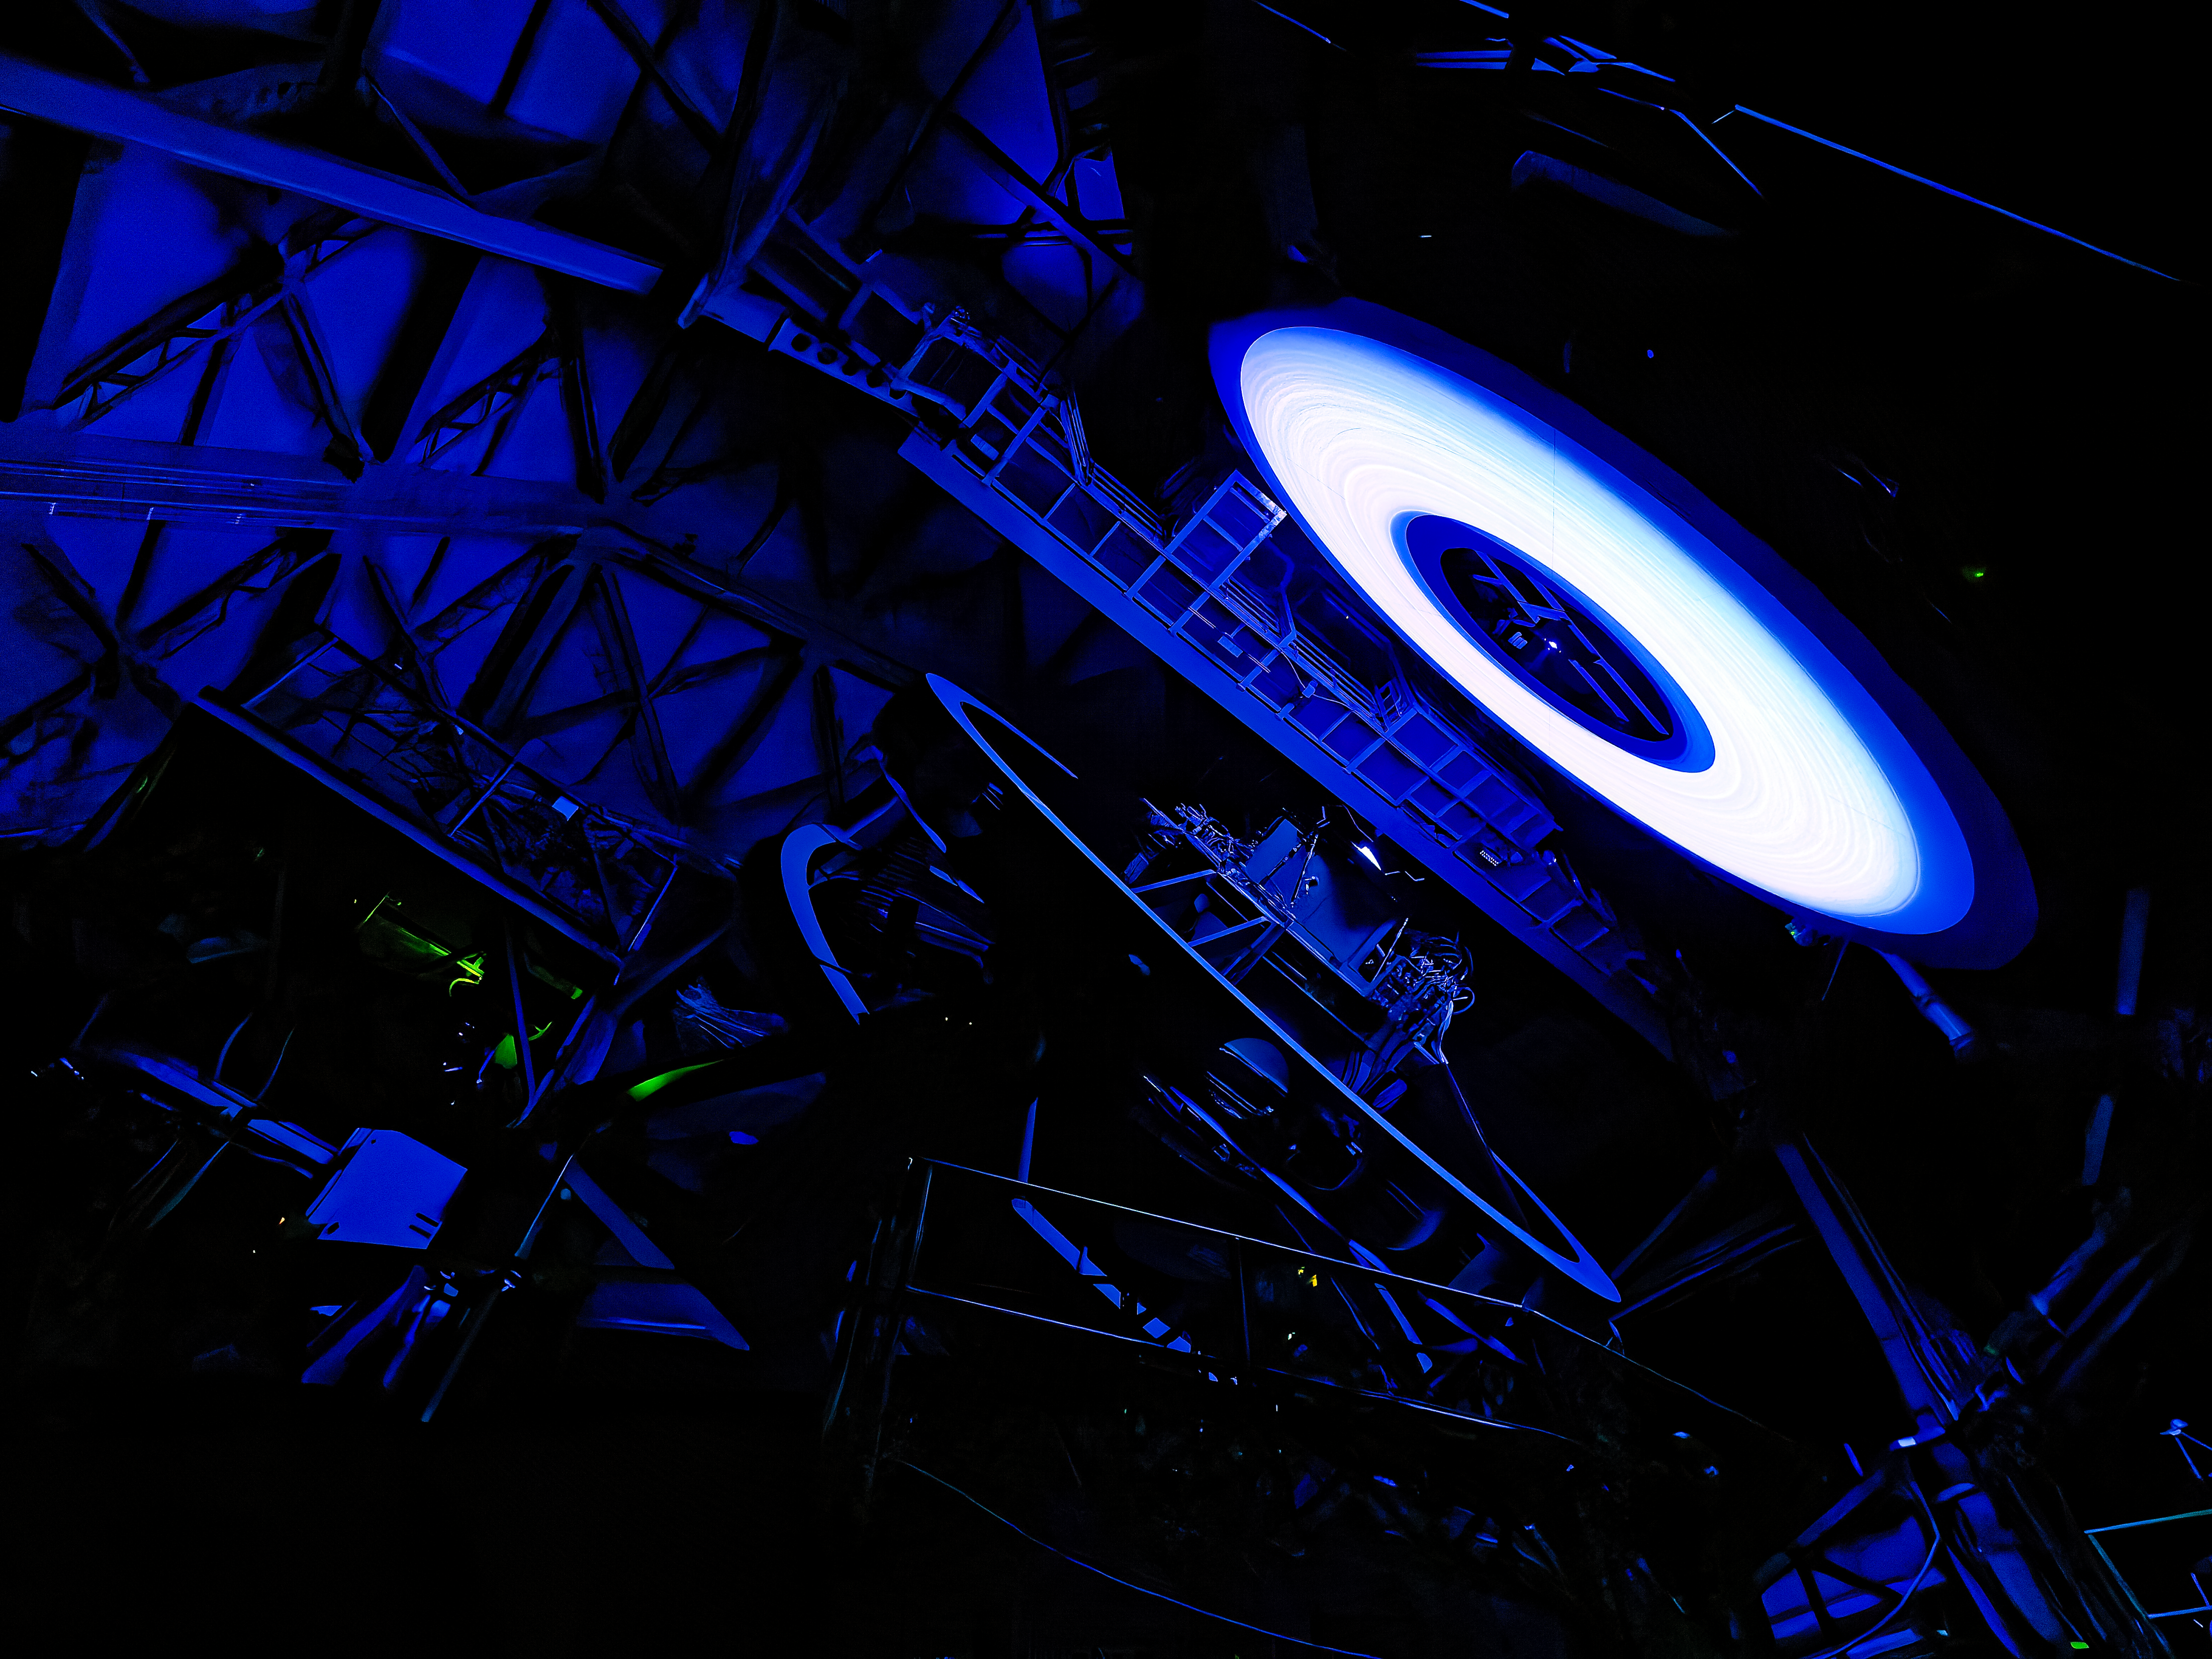

Rubin’s Calibration Screen

NSF-DOE Vera C. Rubin Observatory’s calibration screen glows, lit by an LED. The rings you see? They're machining marks from the precision-shaped reflector that spreads the light evenly across the screen.

Credit: RubinObs/NSF/DOE/NOIRLab/SLAC/AURA/W. O'Mullane